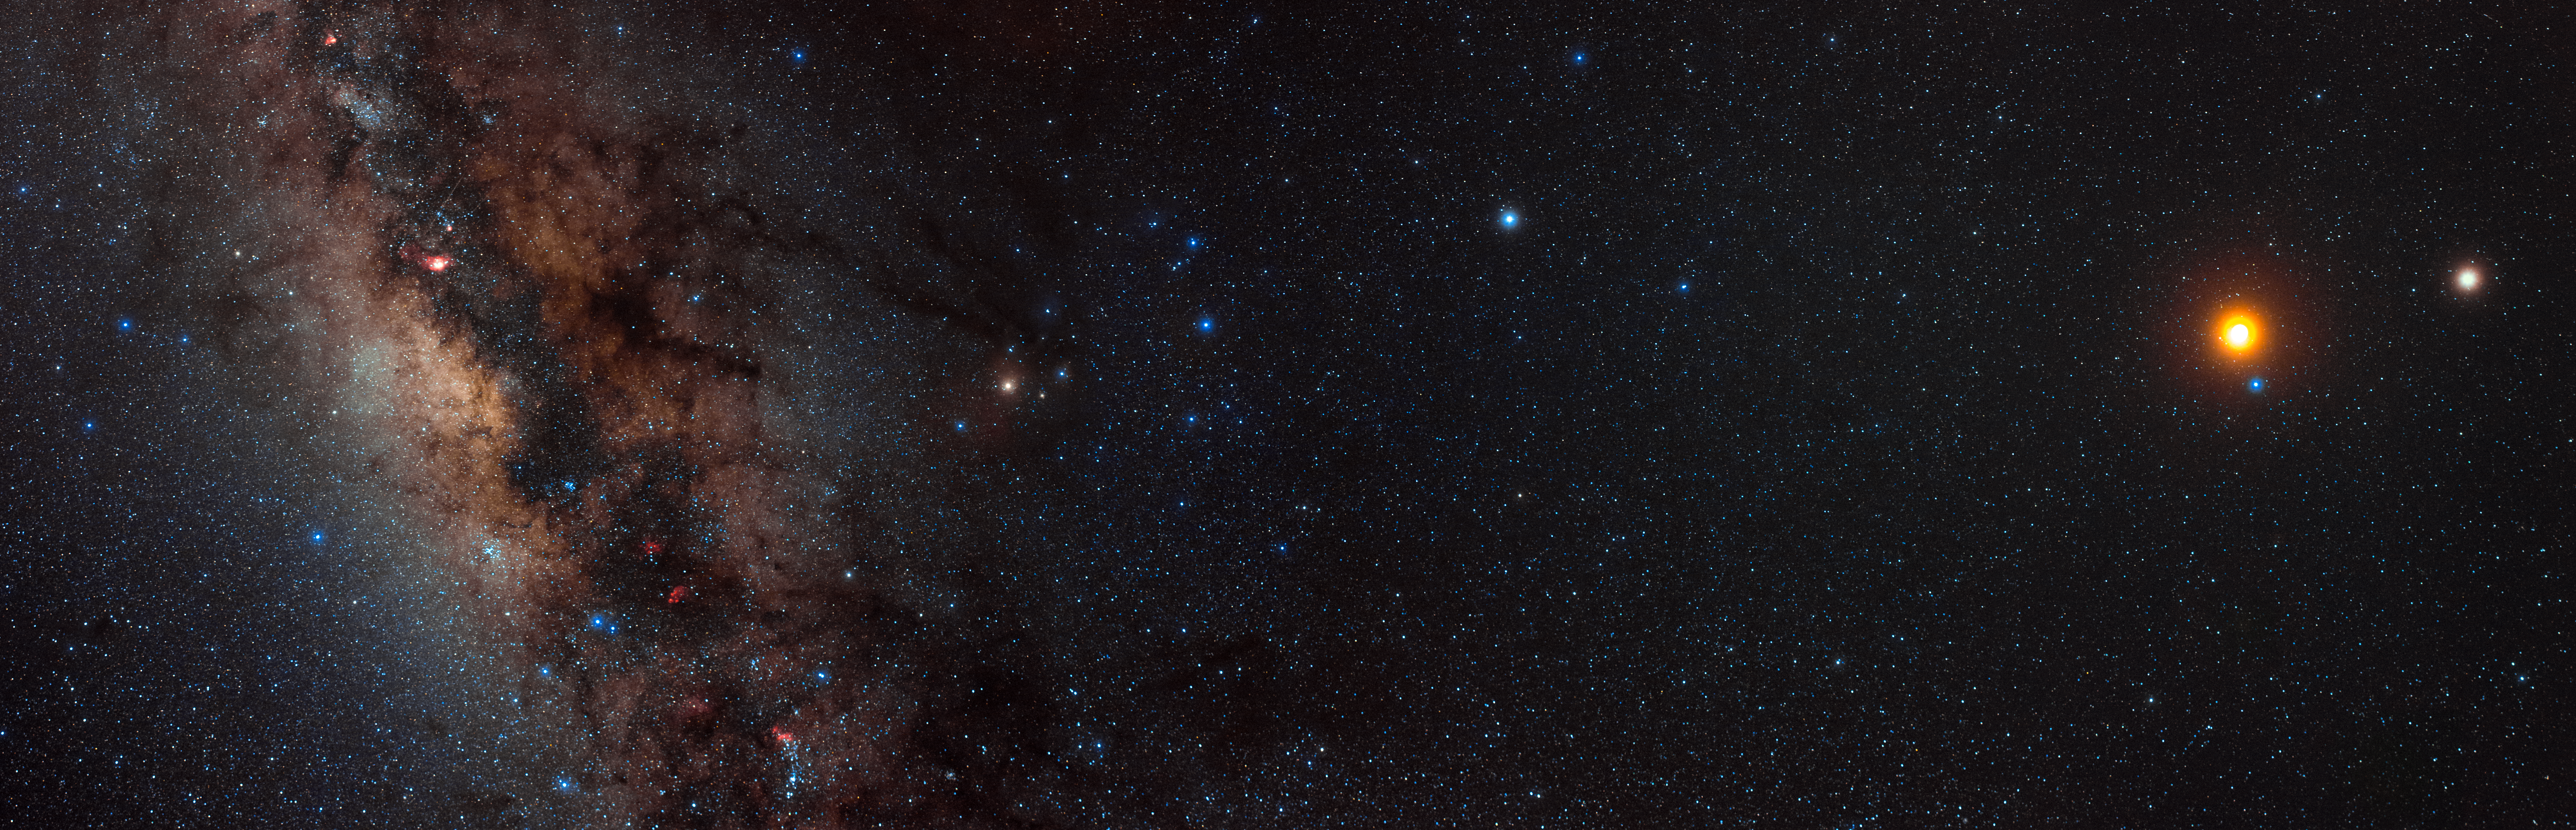

La Silla lunar eclipse

The intricate details of the magnificent Milky Way — its dust lanes and blankets of gas — are revealed in this photograph, taken at ESO's La Silla Observatory. To the right of the image, the large reddish orb is actually the result of a Lunar Eclipse — when the Moon moves into Earth's shadow — set against a star-studded night sky.

Credit: ESO/B. Tafreshi (twanight.org)